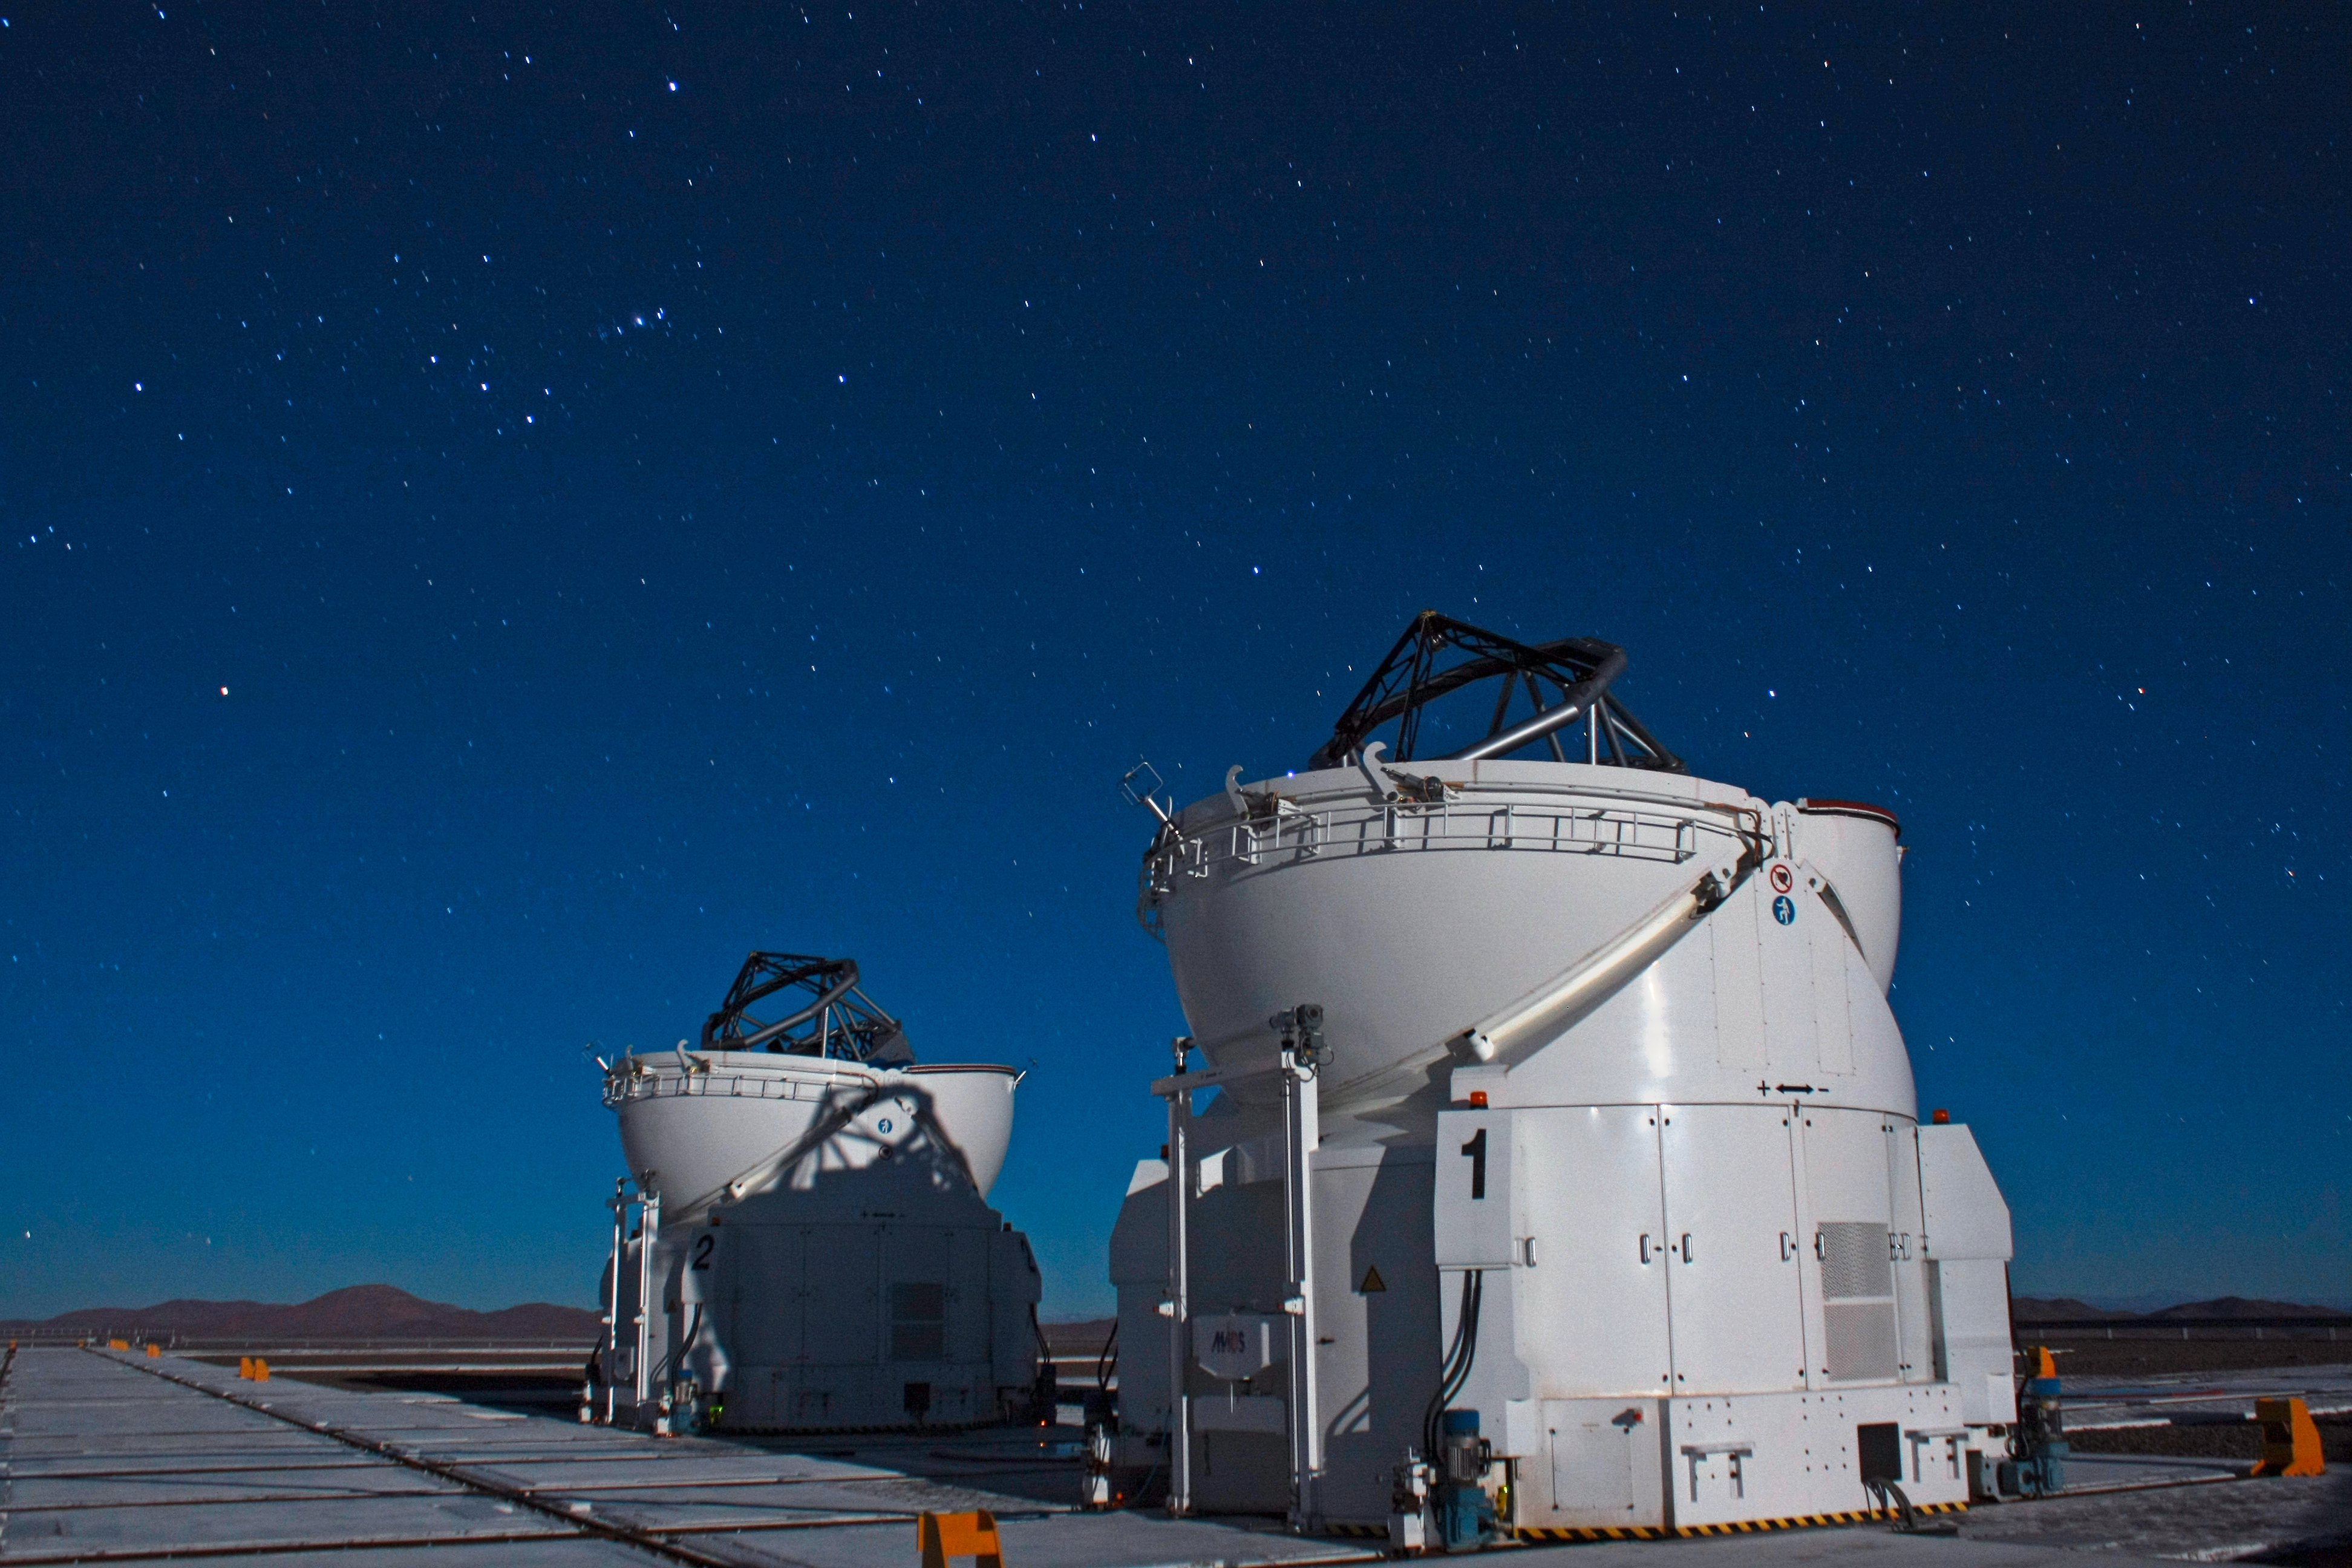

VLT Auxiliary Telescopes under the Orion Constellation

This image shows two of the four VLT Auxiliary Telescopes under the Orion Constellation.

Credit: F. Char/ESO